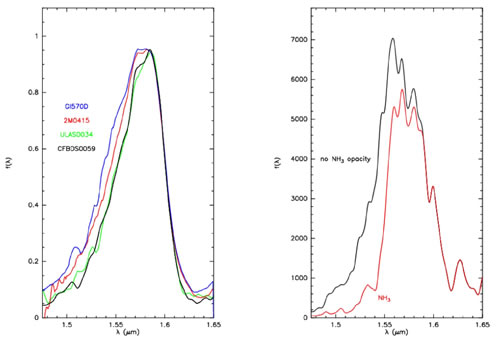

H-band spectra of CFBDS0059 and ULAS0034

Left panel: H-band spectra of CFBDS0059 and ULAS0034 compared to two of the coolest brown dwarfs previously known (2M0415: T8, Gl570D: T7.5). Right panel : Synthetic spectra for a T= 600K brown dwarf with and without near-infrared NH3 opacity; the NH3 abundance is at its chemical equilibrium value. These models have been developed by Saumon et al. (2000).

Credit: International Gemini Observatory/NOIRLab/NSF/AURA